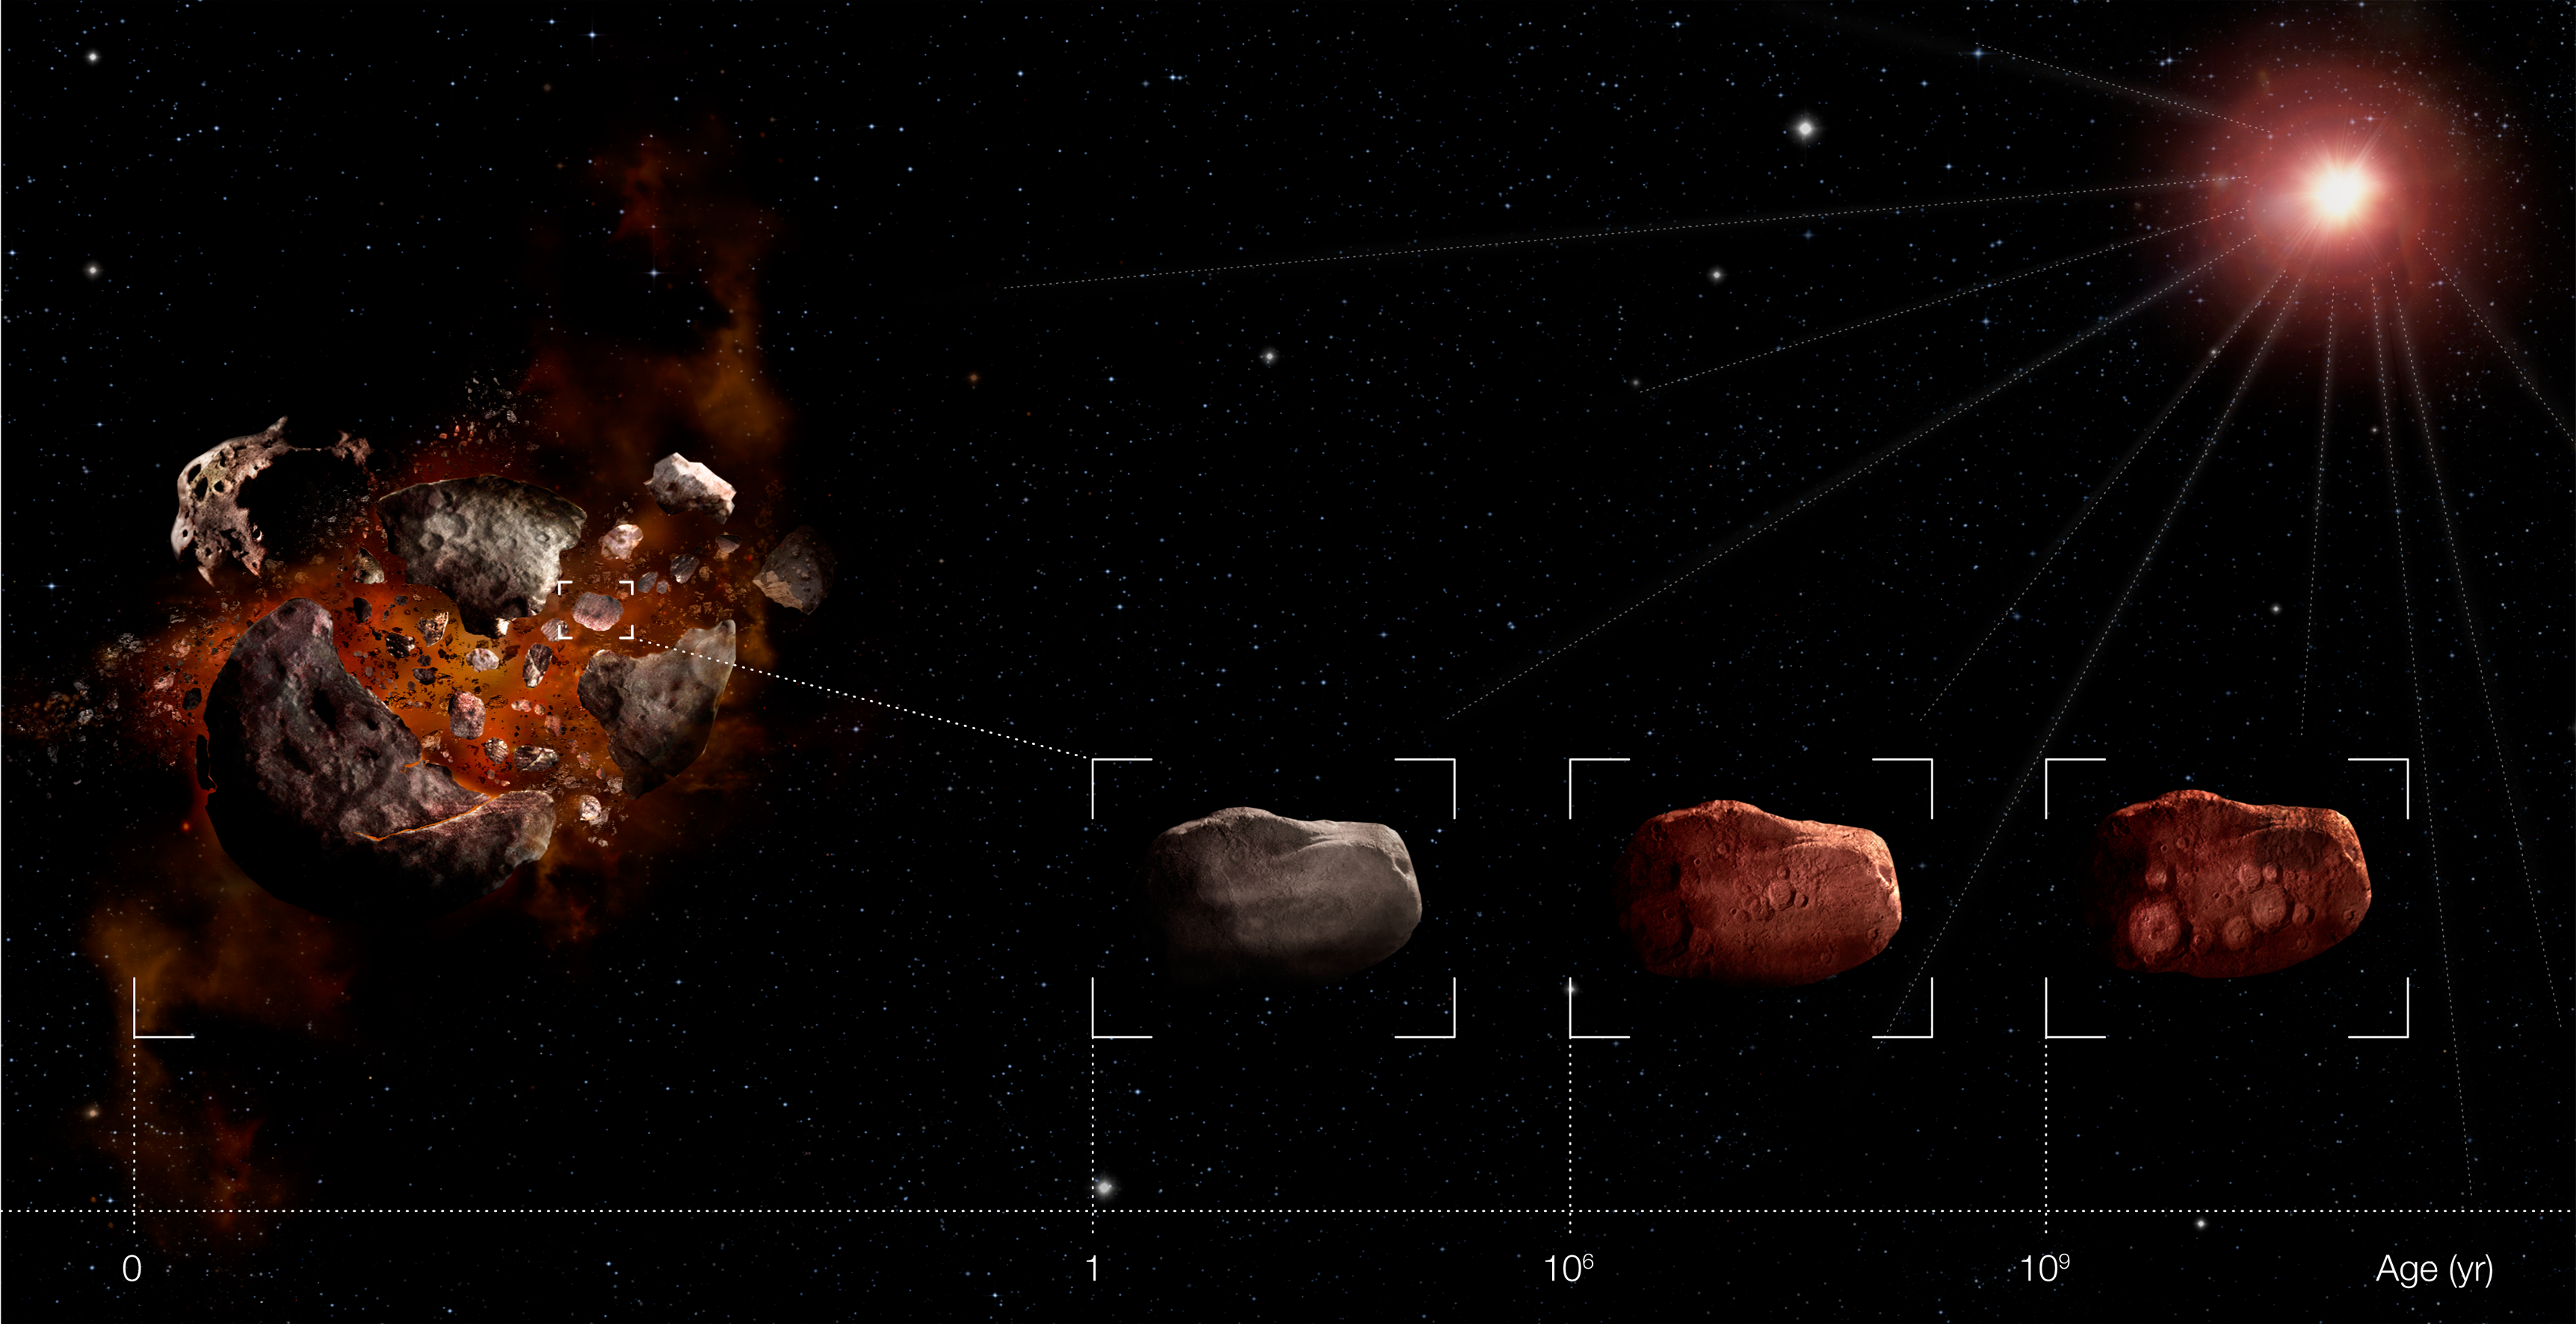

Young asteroids look old

Artist’s impression of how the solar wind makes young asteroids look old. After undergoing a catastrophic collision, the colour of an asteroid gets modified rapidly by the solar wind so that it resembles the mean colour of extremely old asteroids. After the first million years, the surface “tans” much more slowly. At that stage, the colour depends more on composition than on age.

Credit: ESO/M. Martins